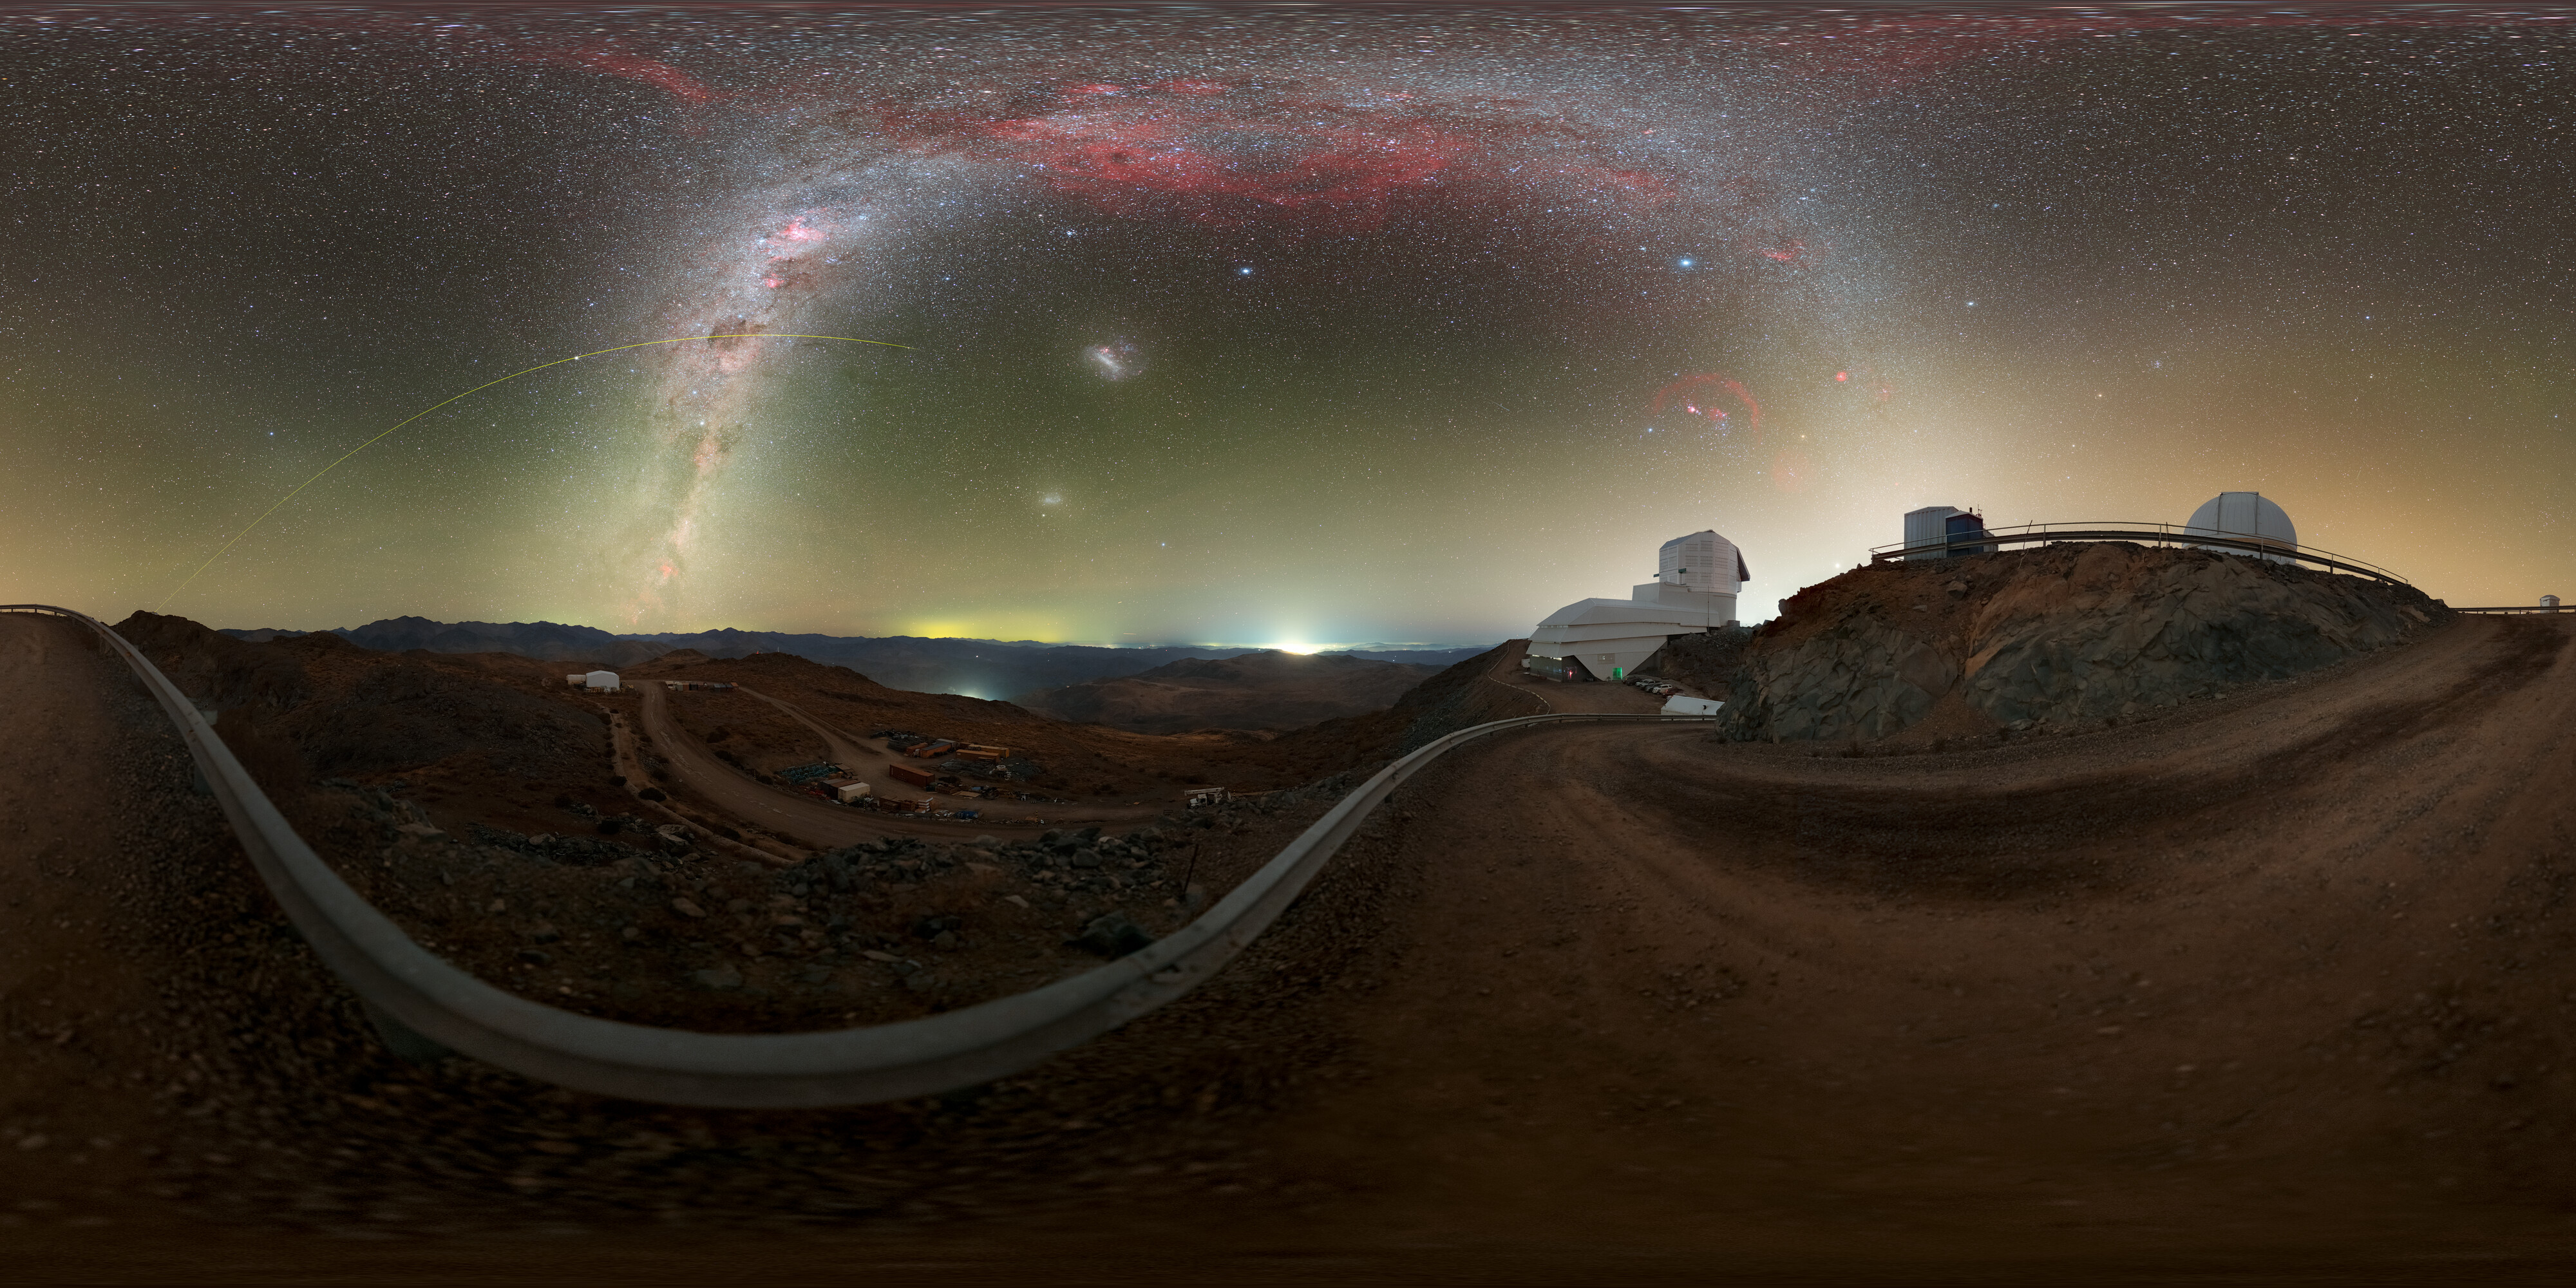

Rubin During First Look Observations (360-degree Panorama)

NSF–DOE Vera C. Rubin Observatory lies under the Milky Way, and the Large Magellanic Cloud in this image. See the fulldome and cropped version of this image.

Credit: RubinObs/NOIRLab/SLAC/NSF/DOE/AURA/P. Horálek (Institute of Physics in Opava)